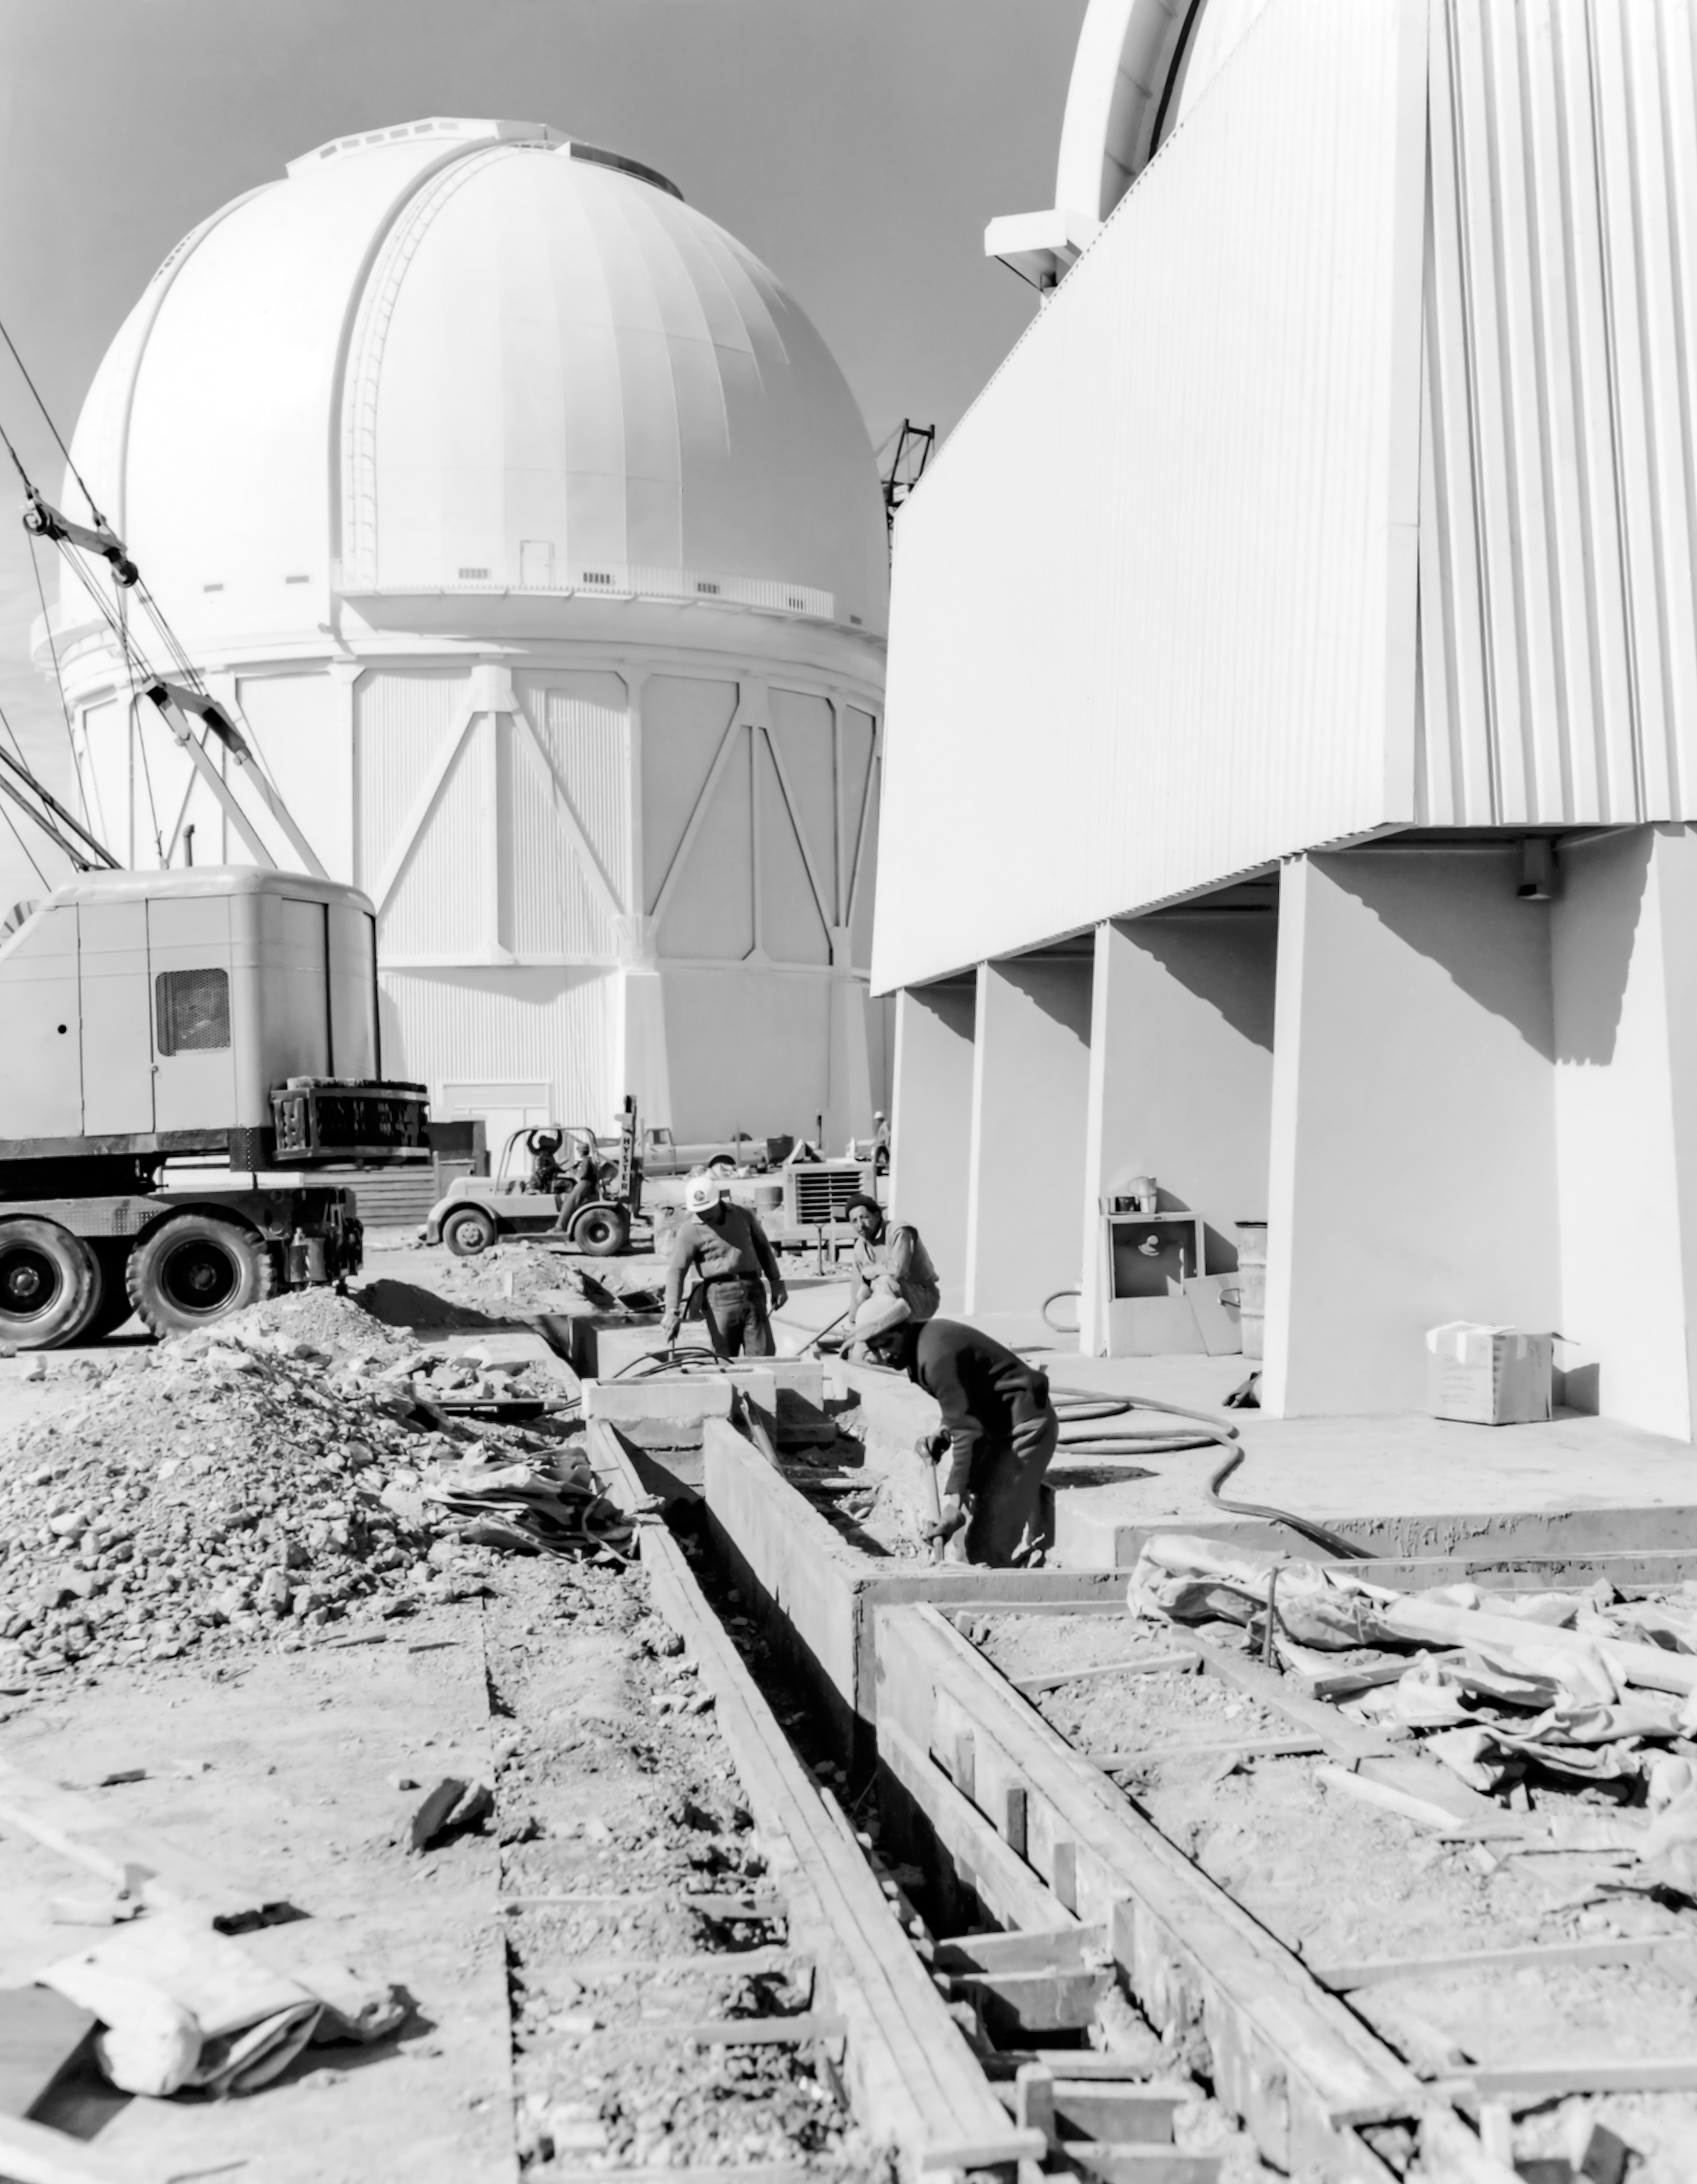

CTIO History - Construction of SMARTS 1.5-meter Telescope

A historical photo of construction work of the SMARTS 1.5-meter Telescope on Cerro Tololo Inter-American Observatory in Chile, with the Víctor M. Blanco 4-meter Telescope visible in the background.

This image is part of NSF NOIRLab’s historical archives.

Credit: CTIO/NOIRLab/NSF/AURA/R. González